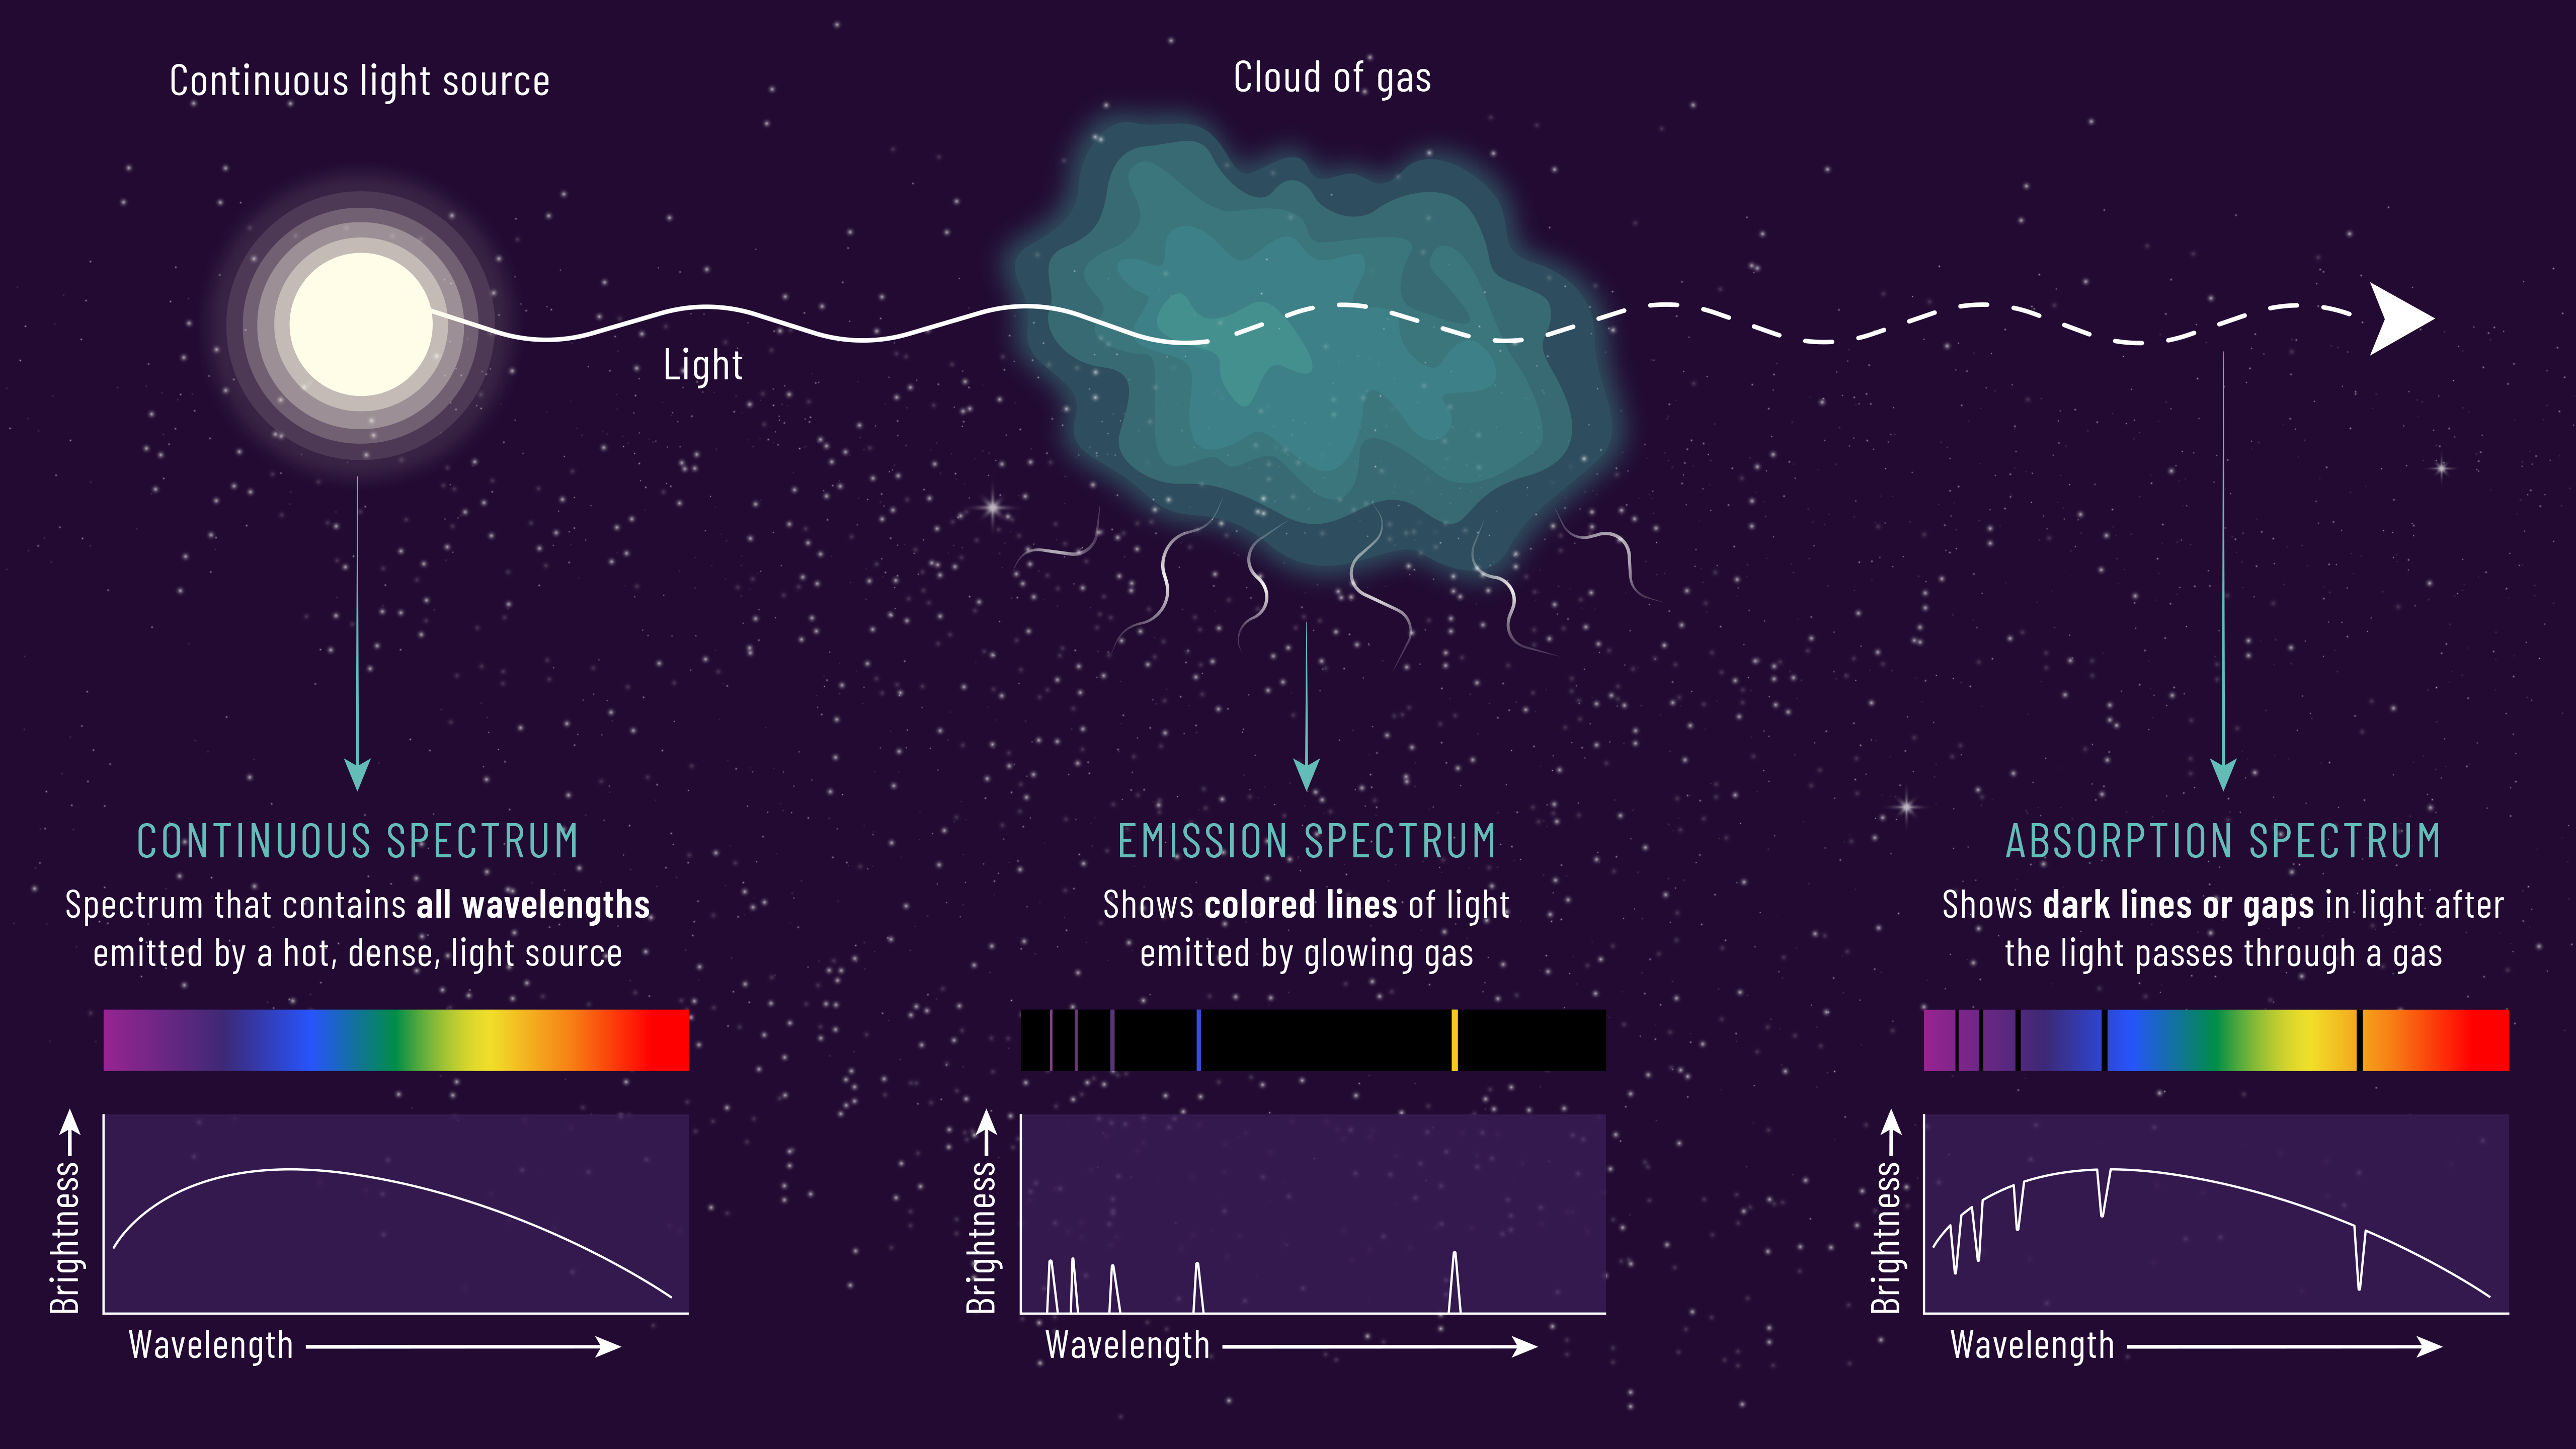

Using Spectra to Determine Gas Properties

Scientists can determine the makeup of a gas cloud from the pattern of absorption or emission lines. When we observe a light source directly, we see a spectrum that contains all wavelengths of light being emitted. When the light travels through a gas cloud, the cloud’s atoms create gaps in the absorption spectrum. If the light excites atoms in the cloud enough for them to glow on their own, we can see specific lines in the cloud's emission spectrum.

Credit: NOIRLab